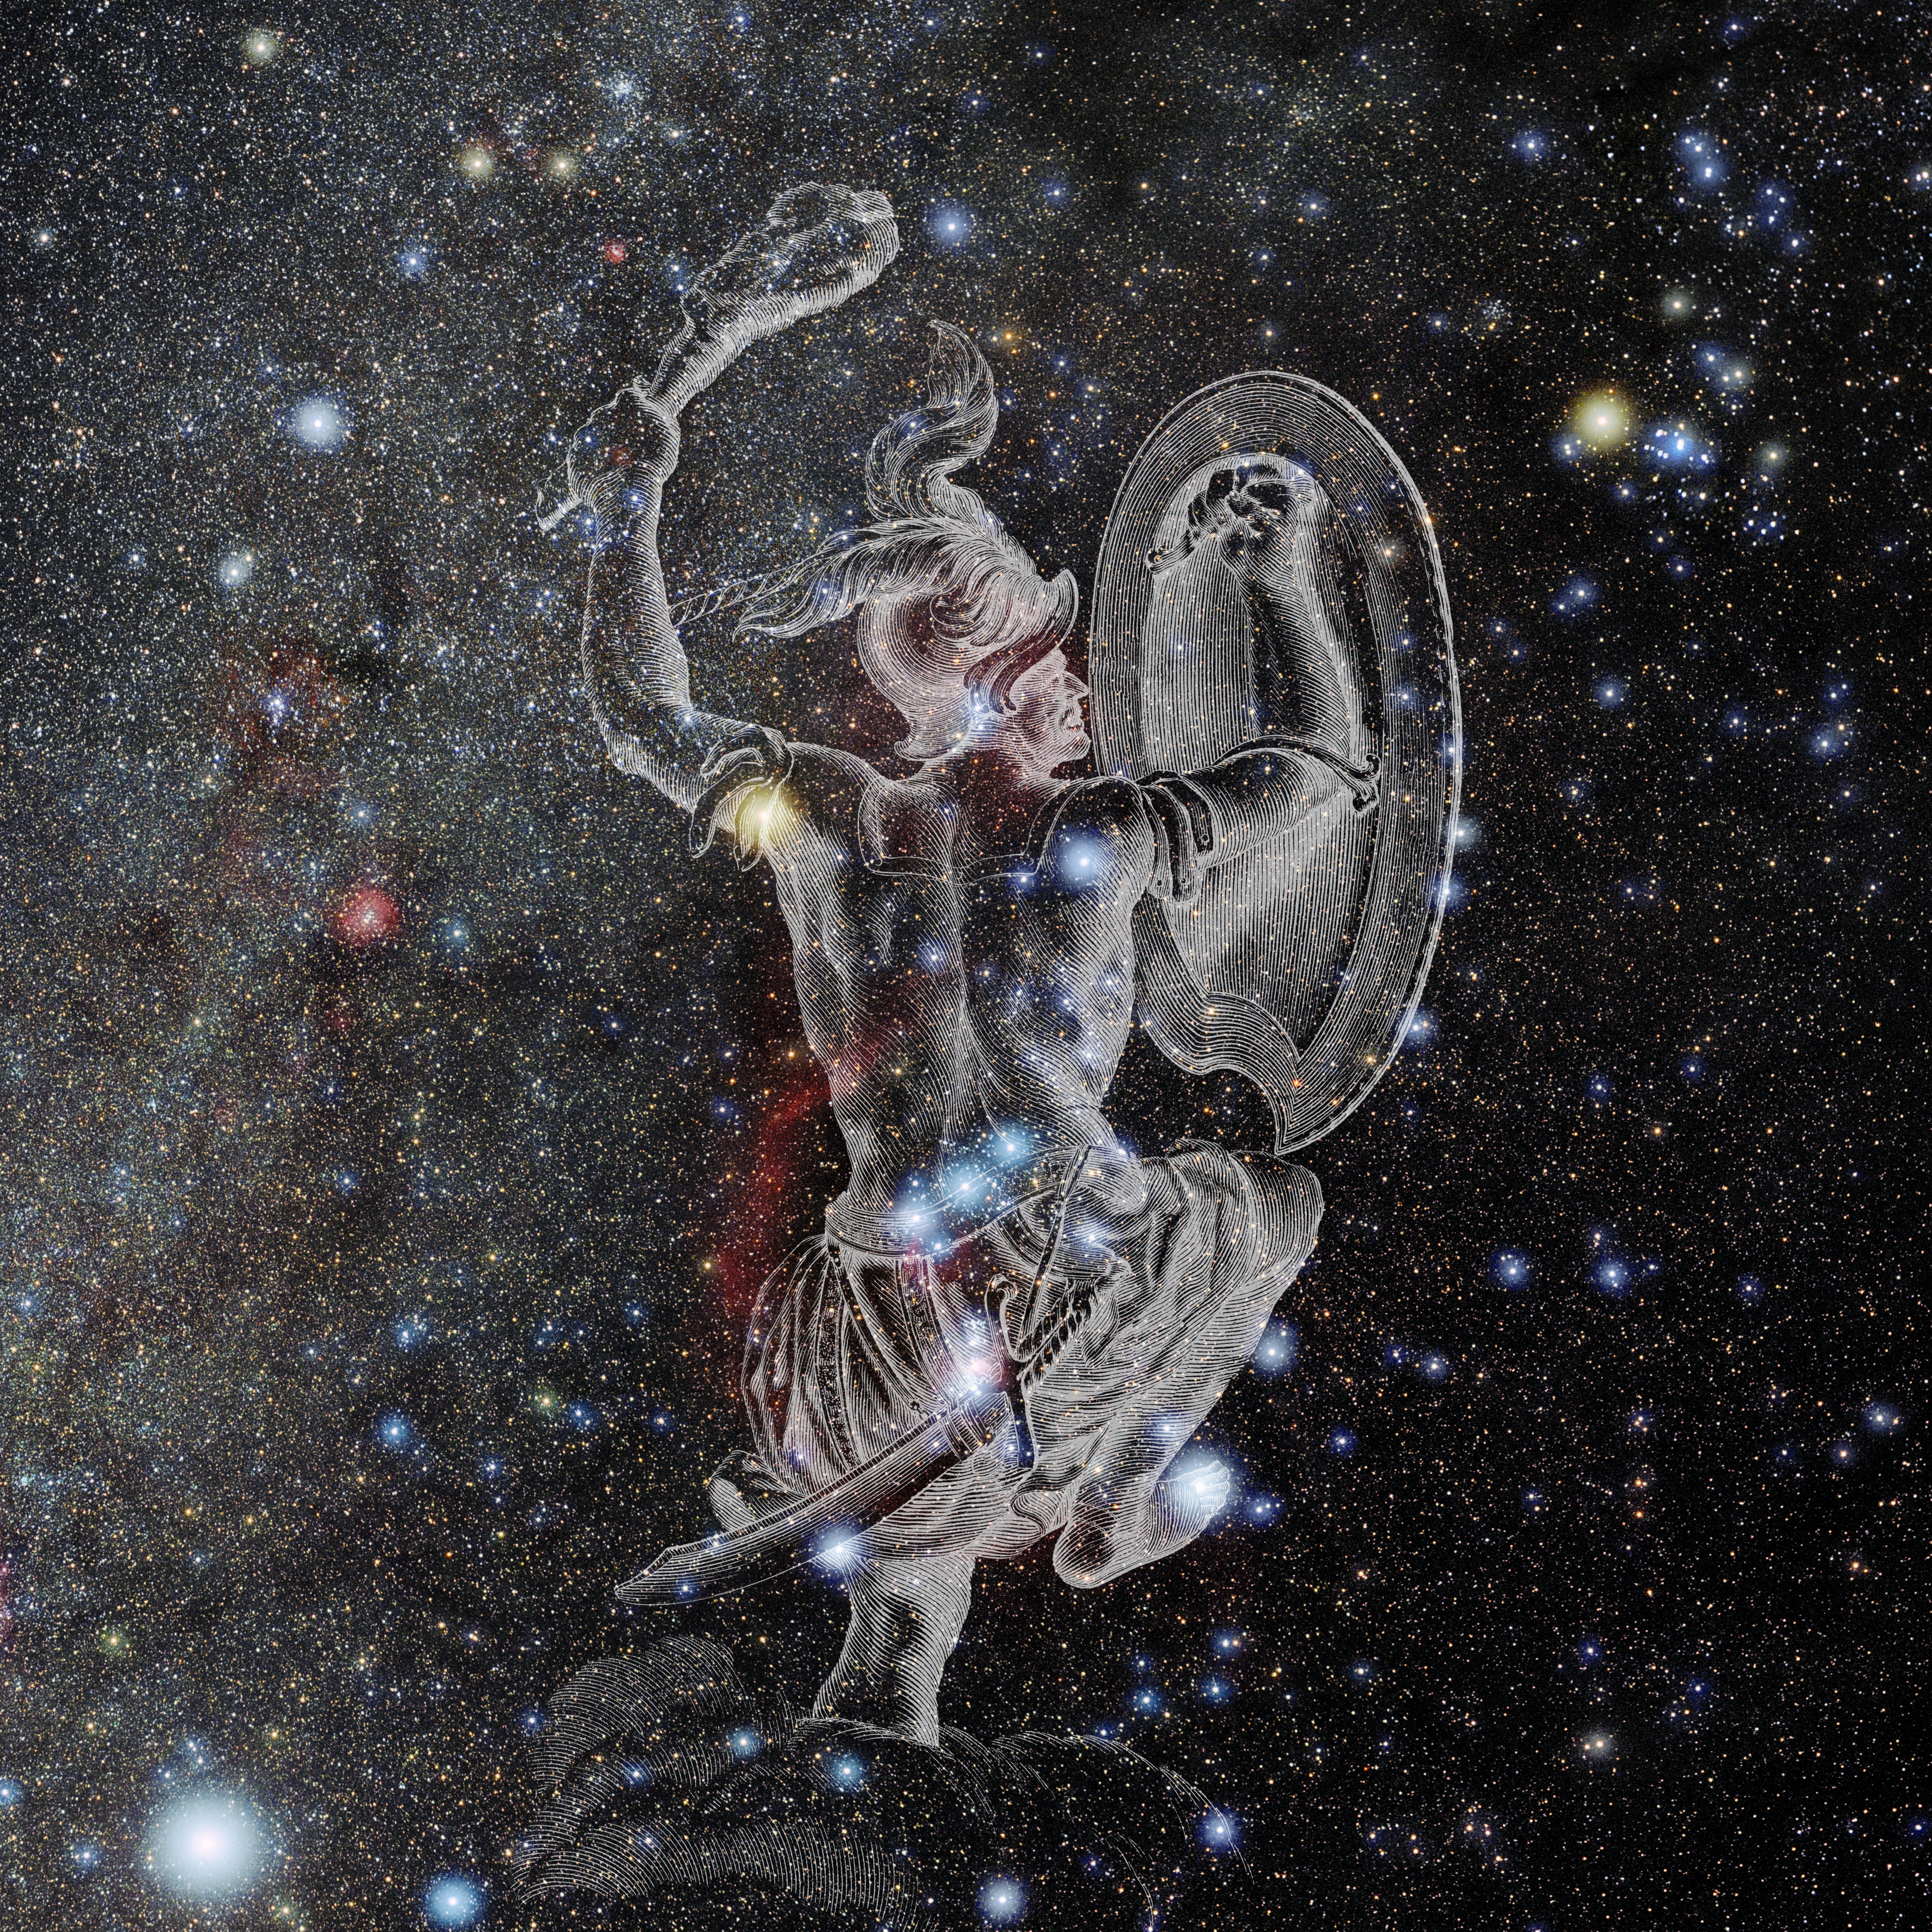

Orion with Hevelius Drawing

Photo of the constellation Orion from NOIRLab's 88 Constellations project showing Johannes Hevelius drawing of the constellation in Uranographia, his celestial catalogue in 1690.
Here is the version with the constellation 'stick figure' and here the unannotated version.

Credit: E. Slawik/NOIRLab/NSF/AURA/M. Zamani/J. Hevelius/NASA Universe of Learning/USNO/STScI